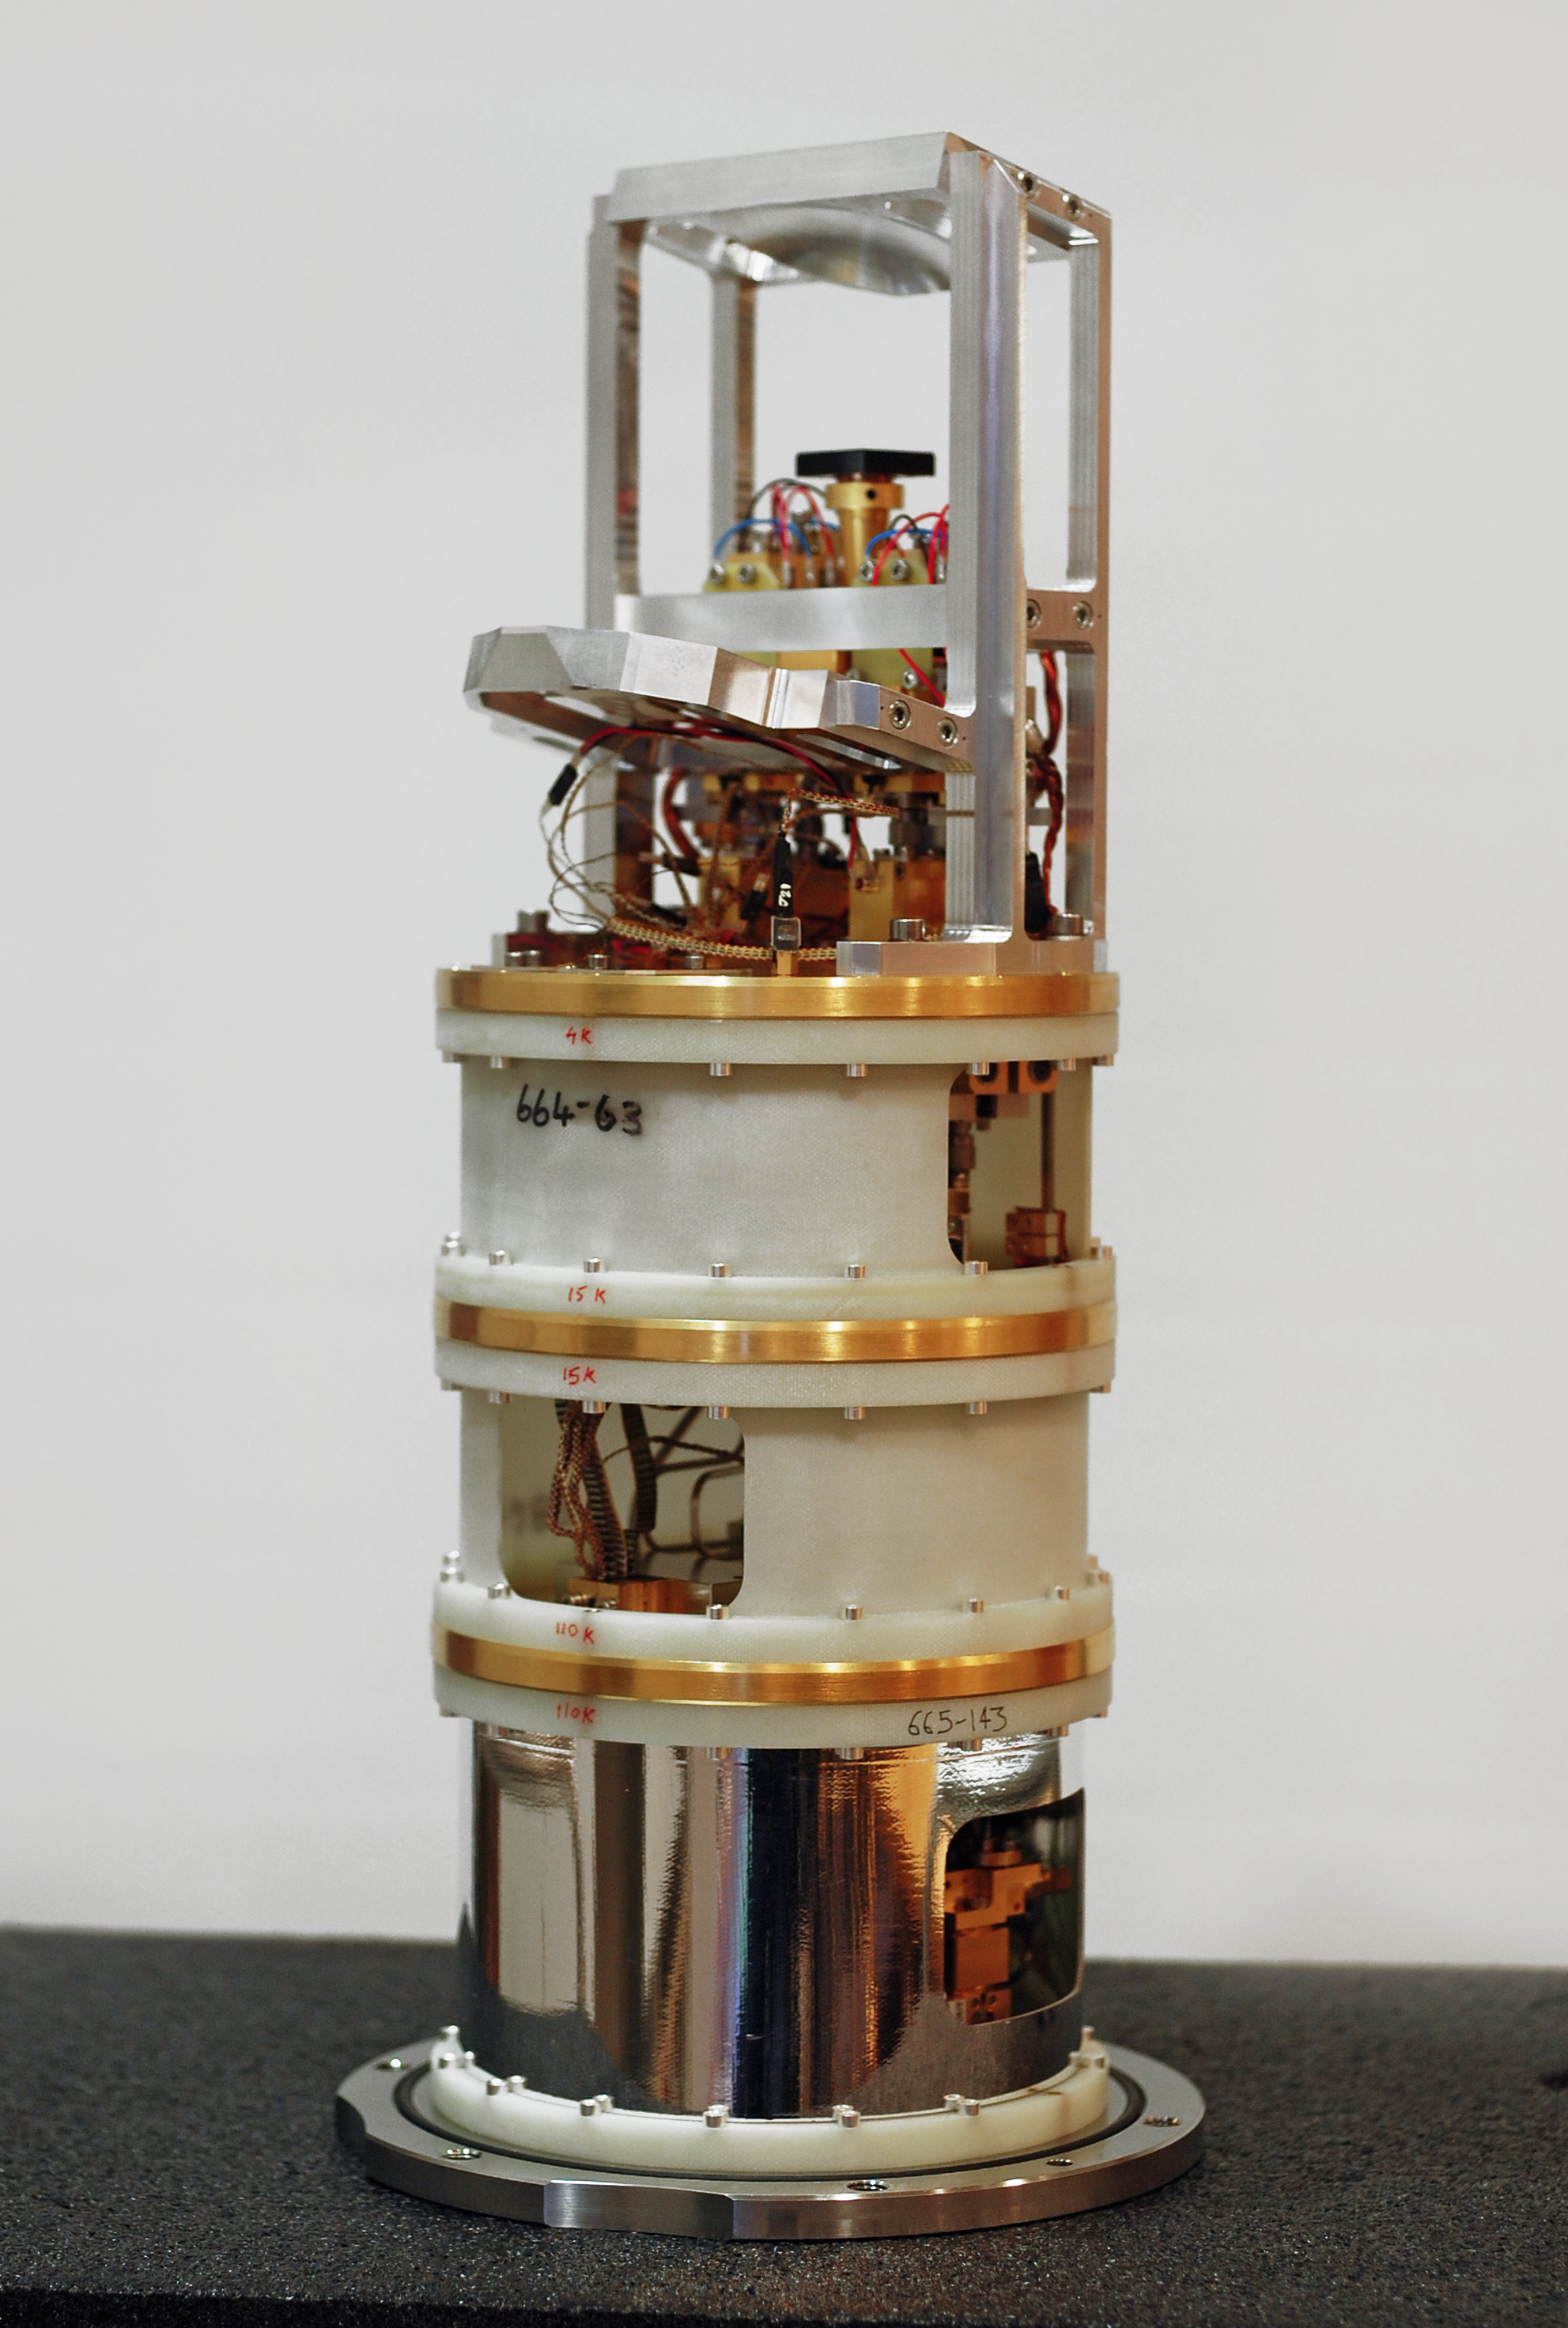

One of the Band 5 receivers for ALMA

This picture shows one of the Band 5 receiver cartridges built for the Atacama Large Millimeter/submillimeter Array (ALMA). Extremely weak signals from space are collected by the ALMA antennas and focussed onto the receivers, which transform the faint radiation into an electrical signal. The Band 5 receivers detect electromagnetic radiation with wavelengths between about 1.4 and 1.8 millimetres (211 and 163 gigahertz).

The receivers were originally designed, developed, and prototyped by Onsala Space Observatory’s Advanced Receiver Development group, based at Chalmers University of Technology in Gothenburg, Sweden, in collaboration with the Rutherford Appleton Laboratory, UK, and ESO, under the European Commission (EC) supported Framework Programme FP6 (ALMA Enhancement).

Band 5 of ALMA achieved first fringes in July 2015 and the first science observations were made in late 2016.

Credit: Onsala Space Observatory/B. Billade